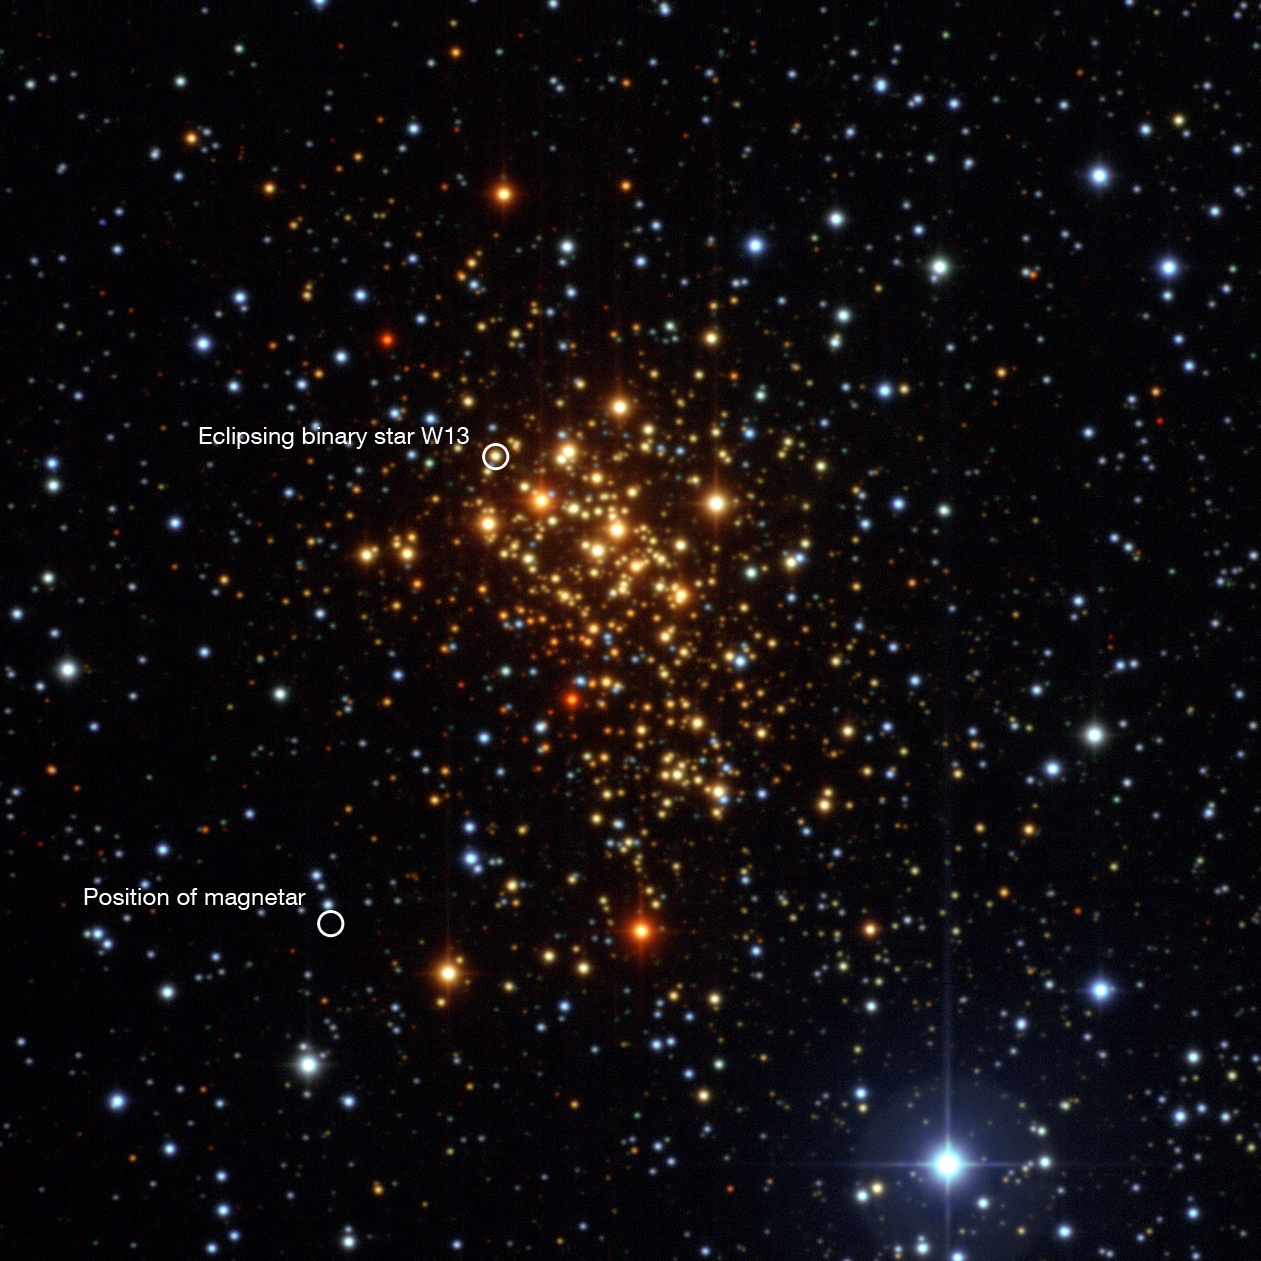

Wide Field Imager image of Westerlund 1 (annotated)

This image of the young star cluster Westerlund 1 was taken with the Wide Field Imager on the MPG/ESO 2.2-metre telescope at ESO’s La Silla Observatory in Chile. This remarkable cluster contains hundreds of very massive stars, some shining with a brilliance of almost one million suns. Although most stars in the cluster are hot blue supergiants, they appear reddish in this image as they are seen through interstellar dust and gas. European astronomers have for the first time demonstrated that the magnetar — an unusual type of neutron star with an extremely strong magnetic field — that lies in the cluster was formed from a star with at least 40 times as much mass as the Sun. The result presents great challenges to current theories of how stars evolve, as a star as massive as this was expected to become a black hole, not a magnetar.

Credit: ESO